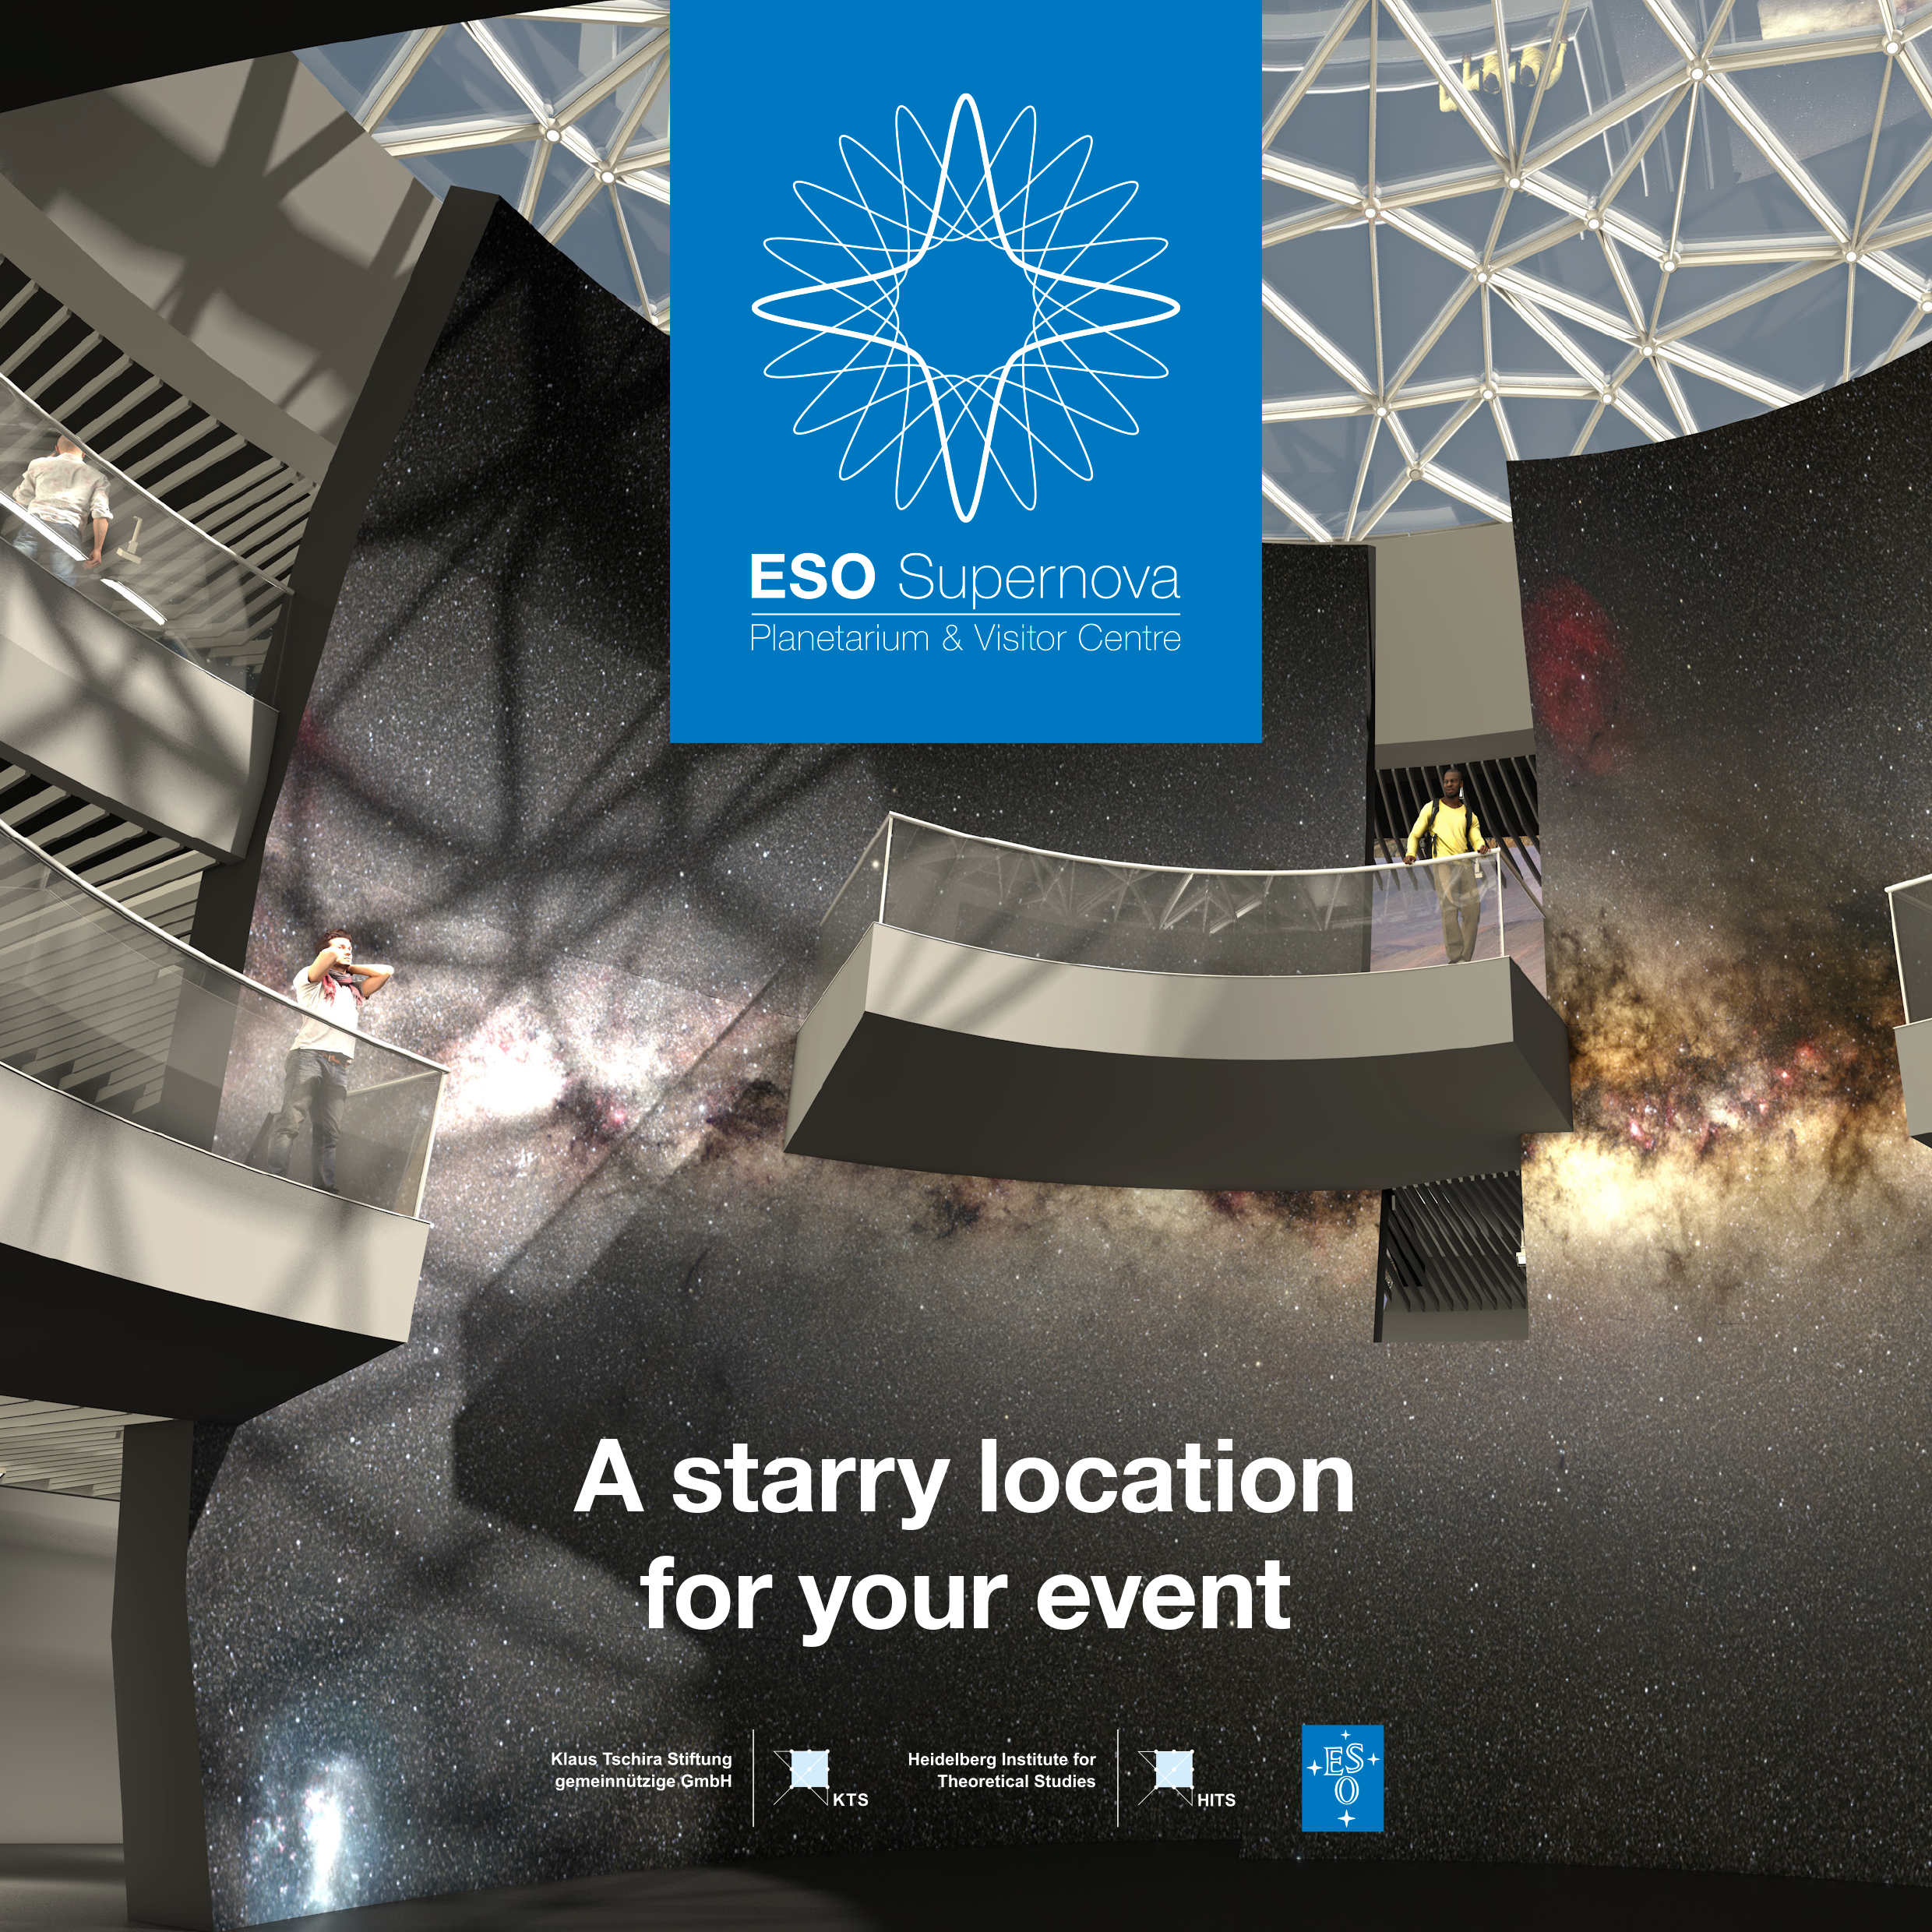

Front cover of ESO Supernova Planetarium & Visitor Centre events brochure

Image of the front cover of ESO Supernova Planetarium & Visitor Centre events brochure.

Credit: ESO